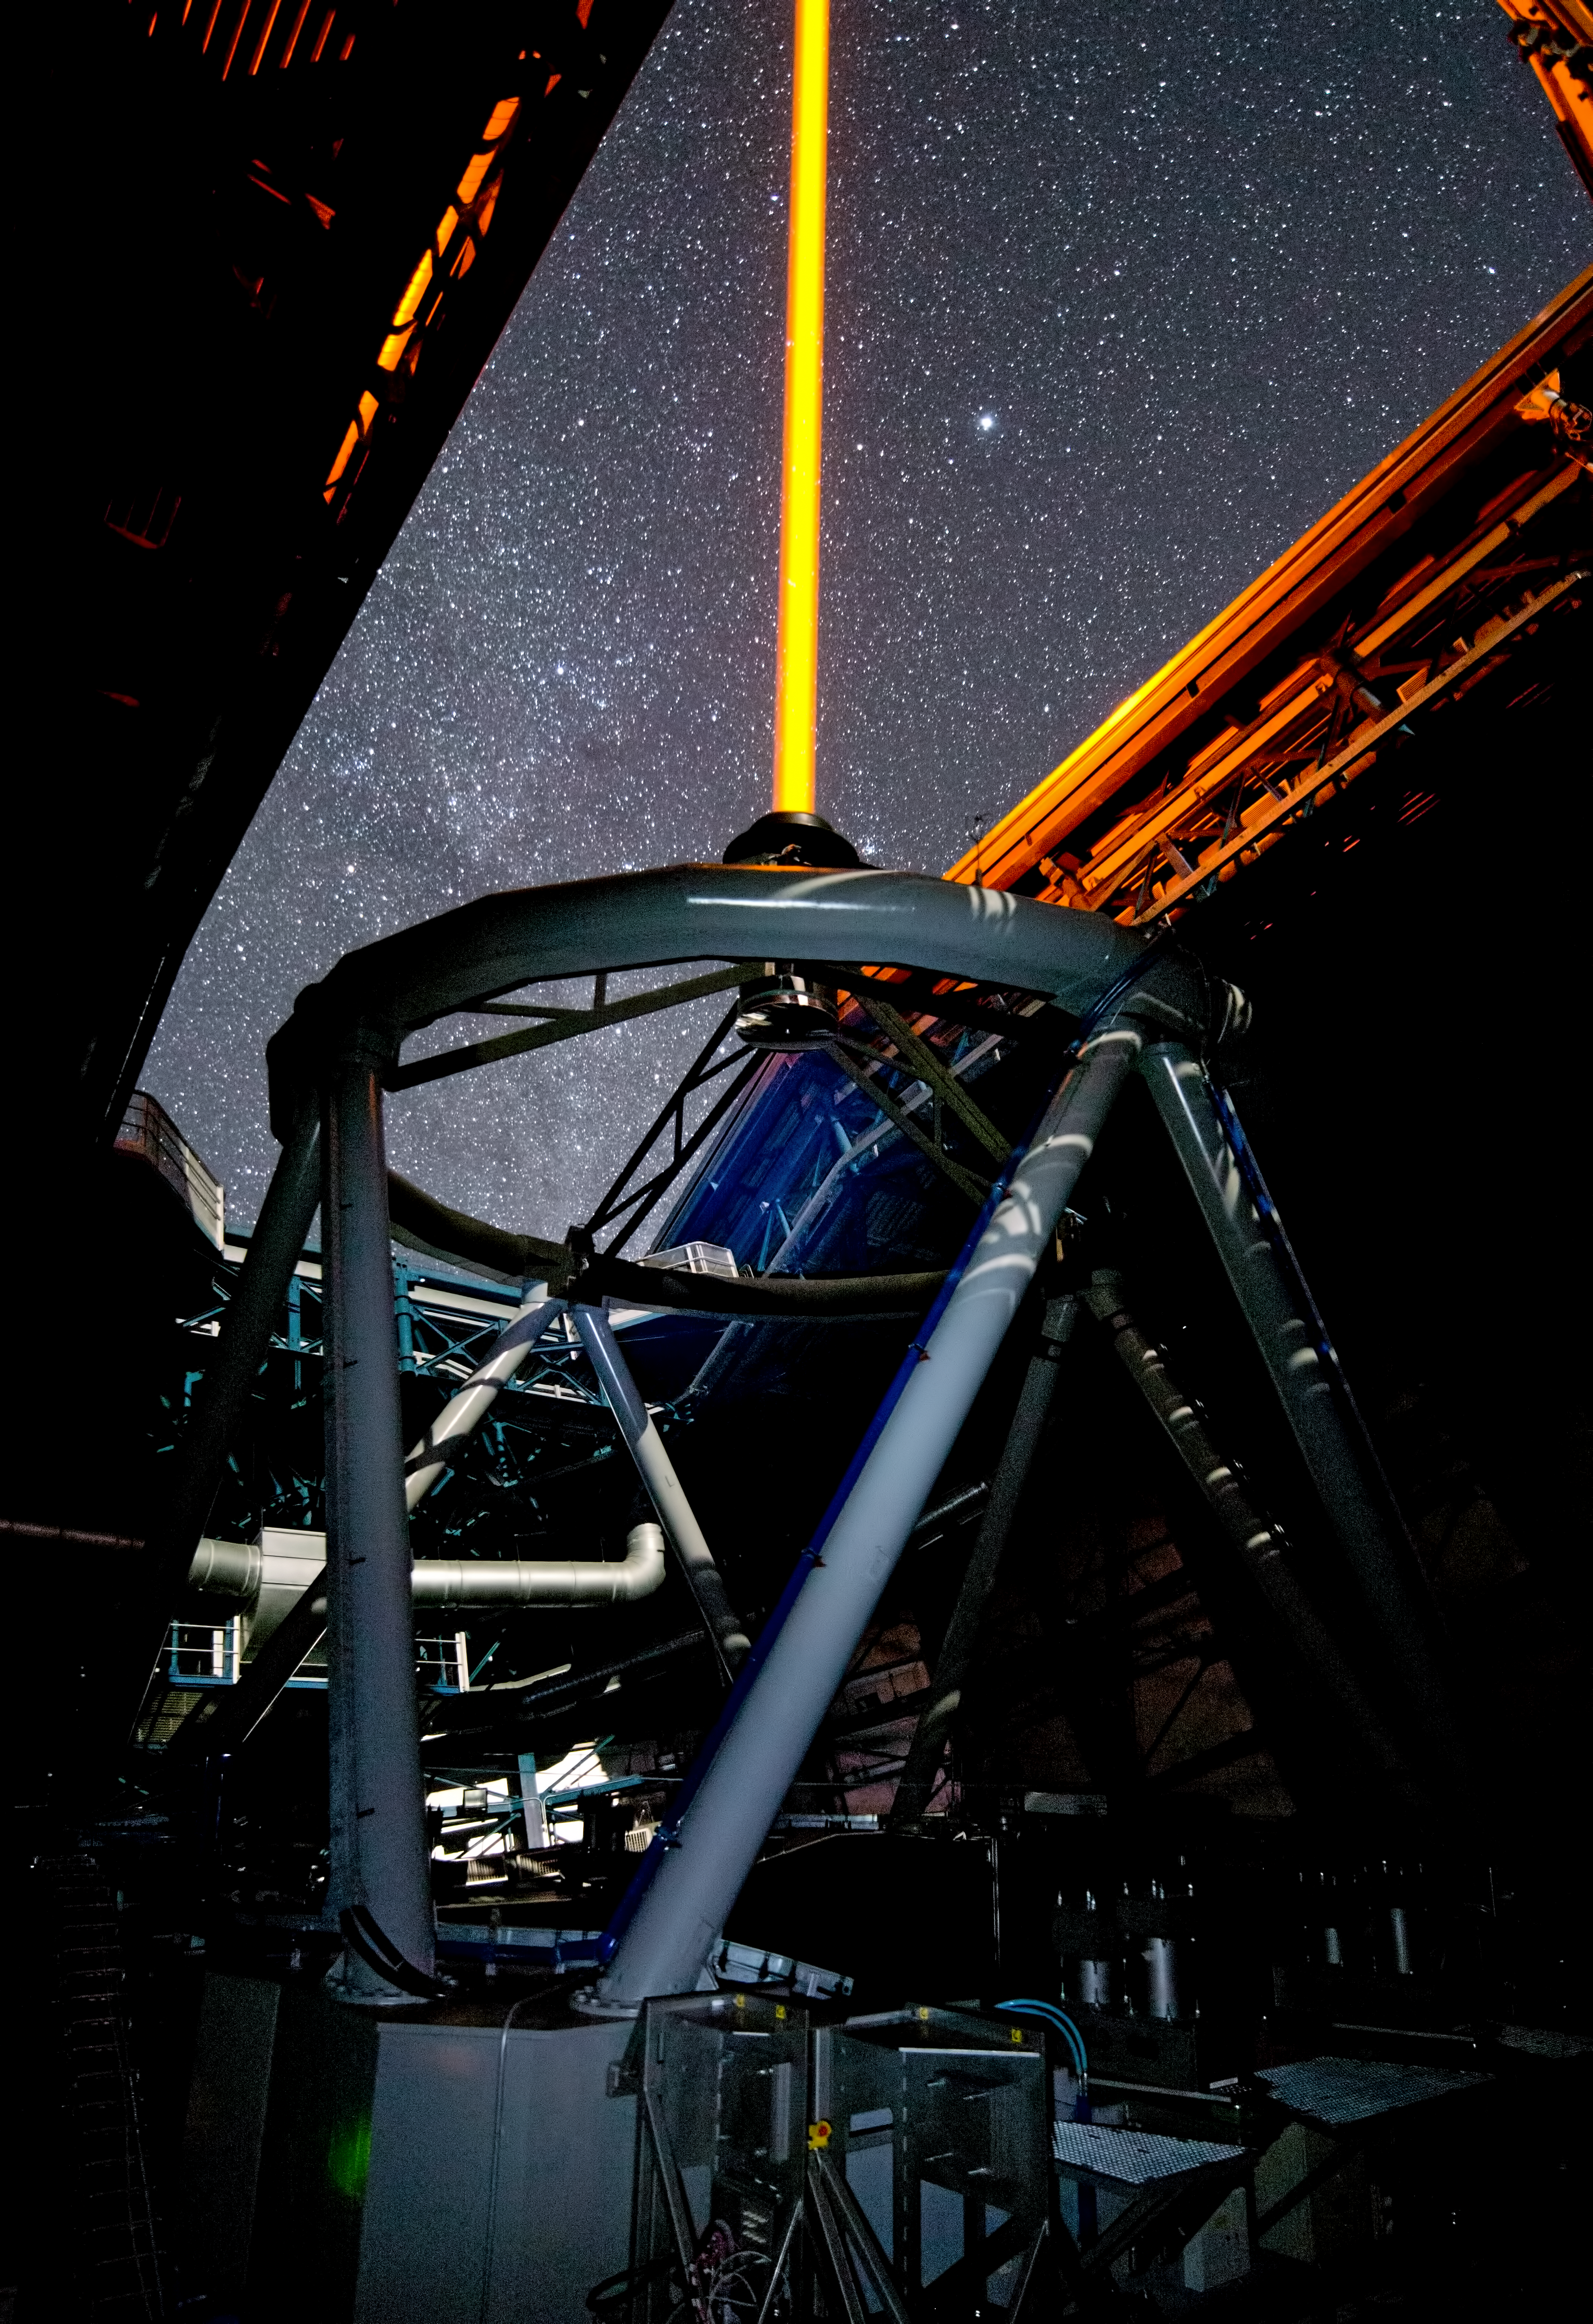

PARLA laser at the VLT

The PARLA laser is used to generate an artificial star about 90 kilometres up in the atmosphere. By creating and observing such a bright point of light astronomers can probe the turbulence in the layers of the atmosphere above the telescope. This information is then used to adjust deformable mirrors in real time in order to correct most of the disturbances caused by the constant movement of atmosphere and create much sharper images. Read more on the ESO announcement ann13010.

Credit: ESO/G.Hüdepohl (atacamaphoto.com)